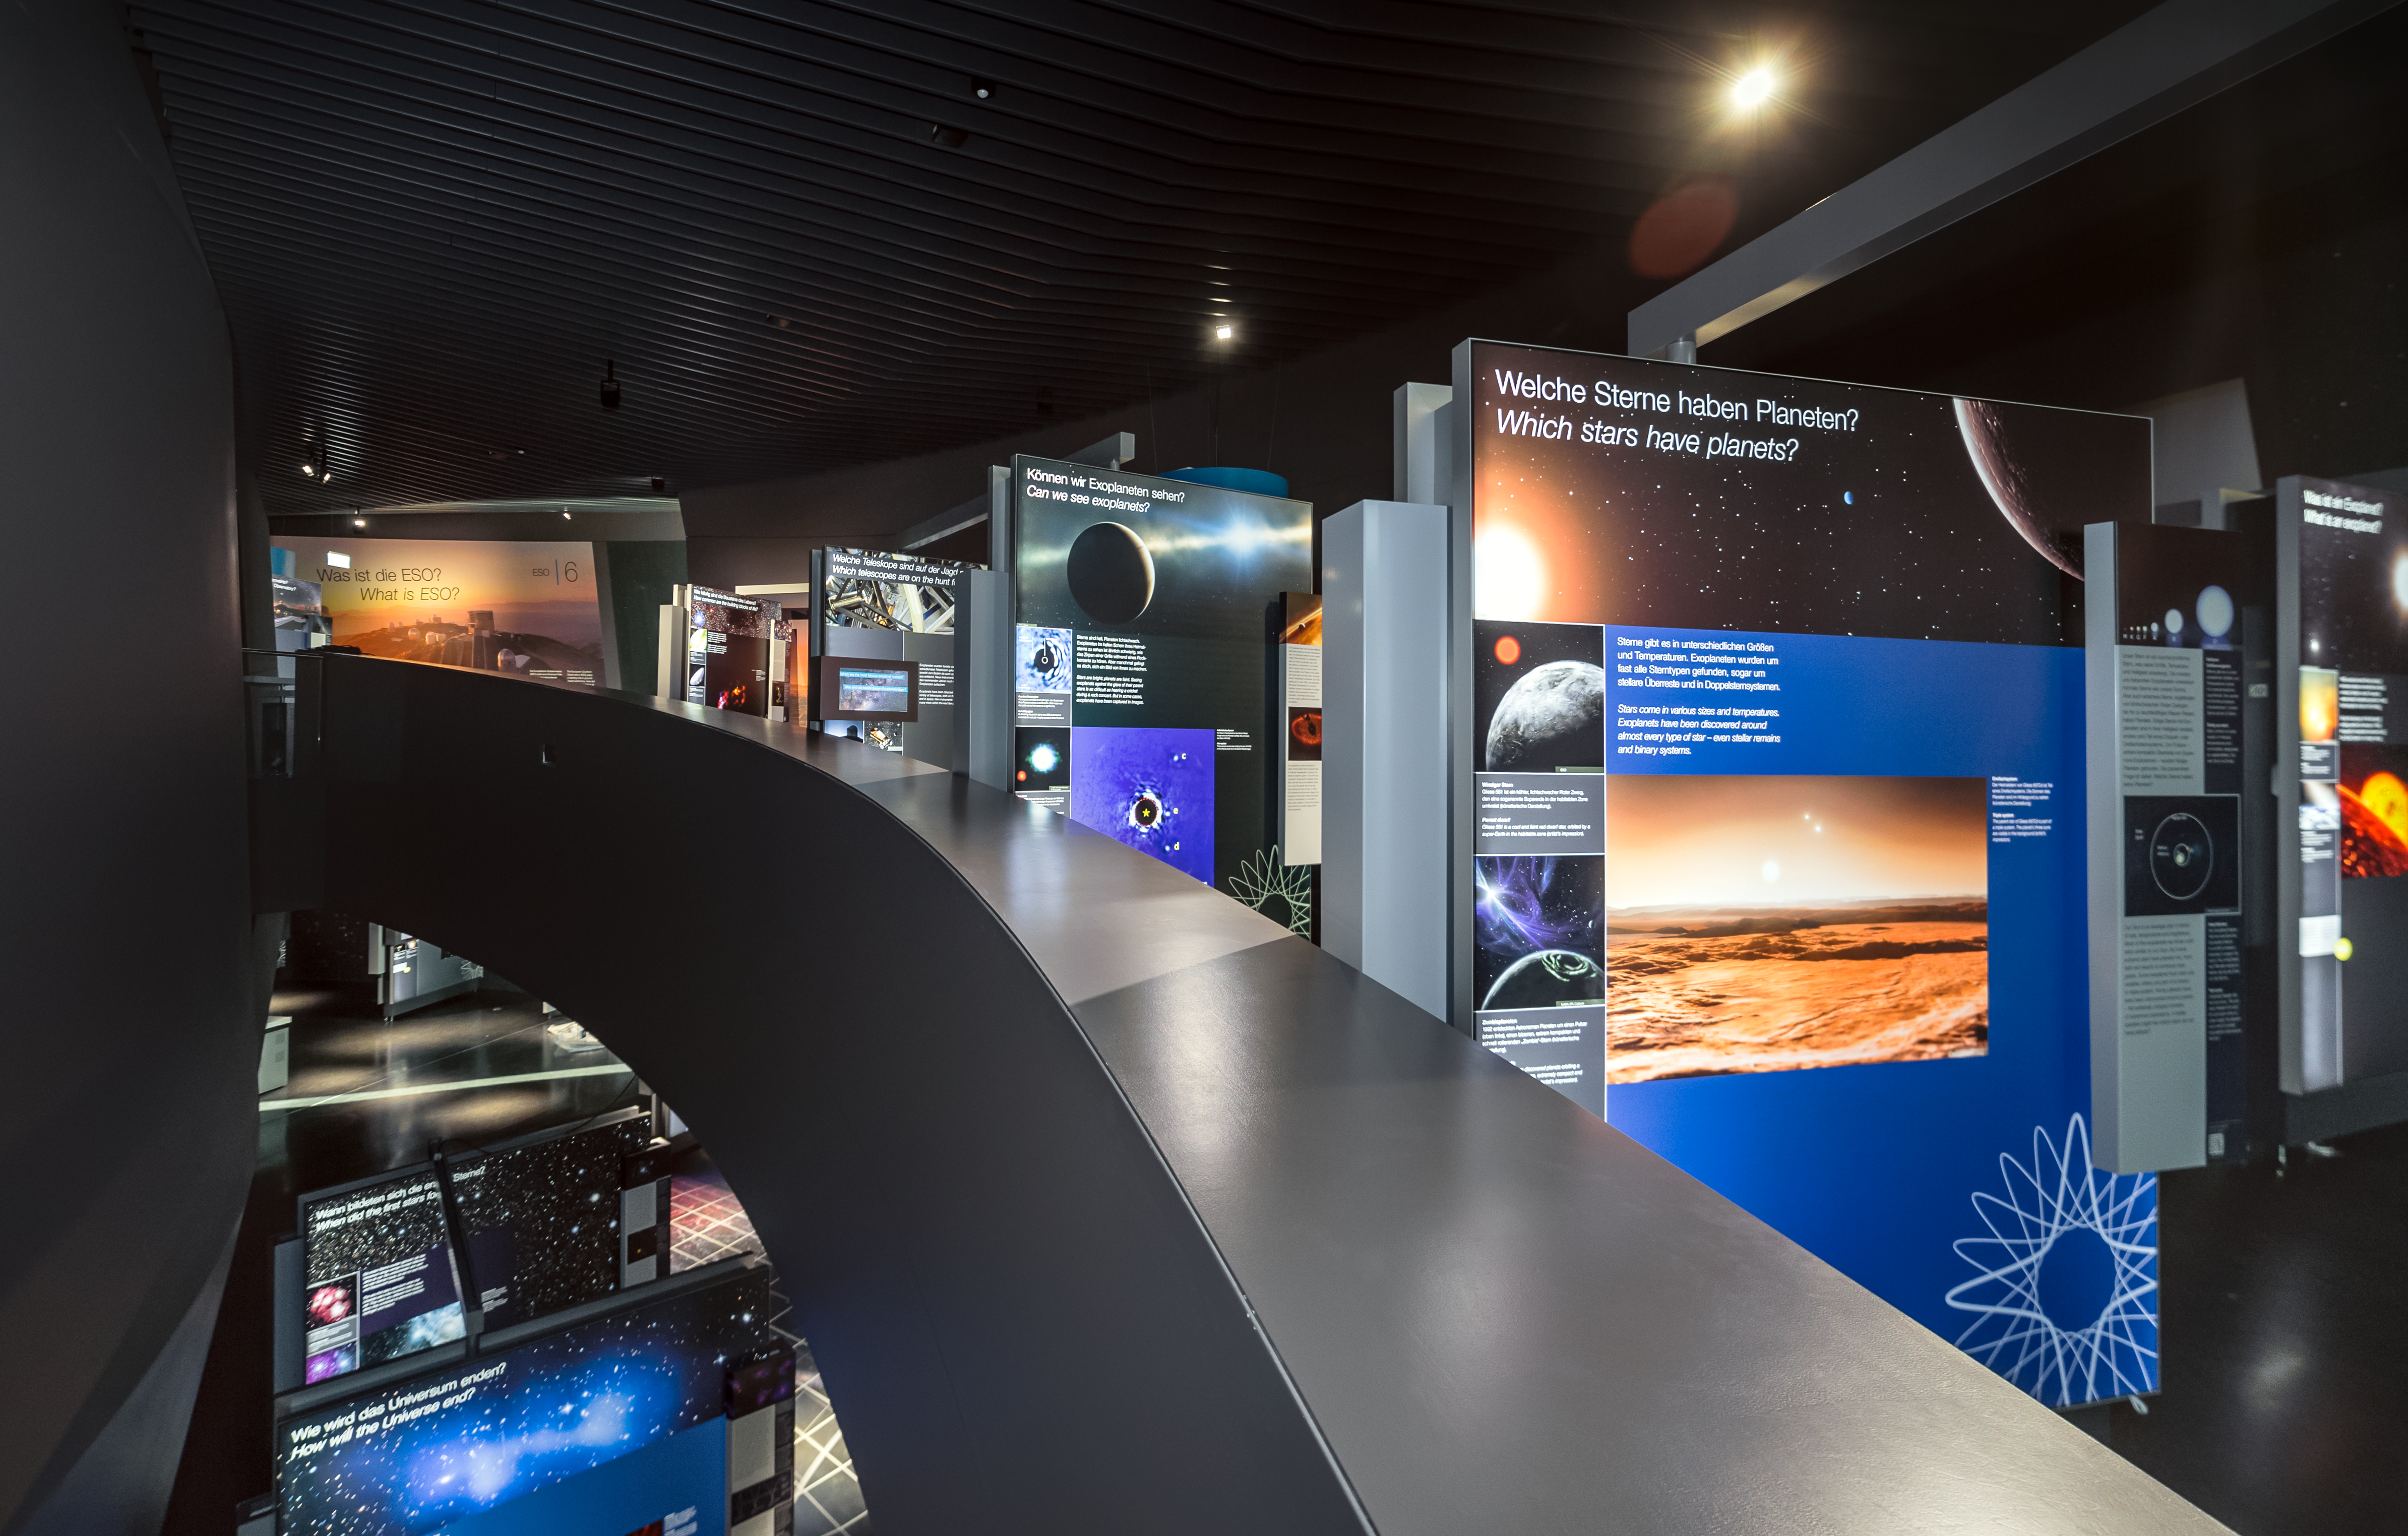

Multi-level exhibition path

The exhibit path takes you all the way to the top of the ESO Supernova Planetarium & Visitor Centre and then back to the bottom again and is spread across multiple floors. The panels are beautifully designed and very engaging with explanations being provided in ways suitable for all ages.

The exhibition is called The Living Universe and covers the topic of life in the Universe in the broadest sense. It connects visitors with topics that can seem very distant and abstract by focusing on the human–Universe connection, general astronomy, life in the Universe, and how we observe the Universe using ESO facilities.

Credit: ESO/P. Horálek